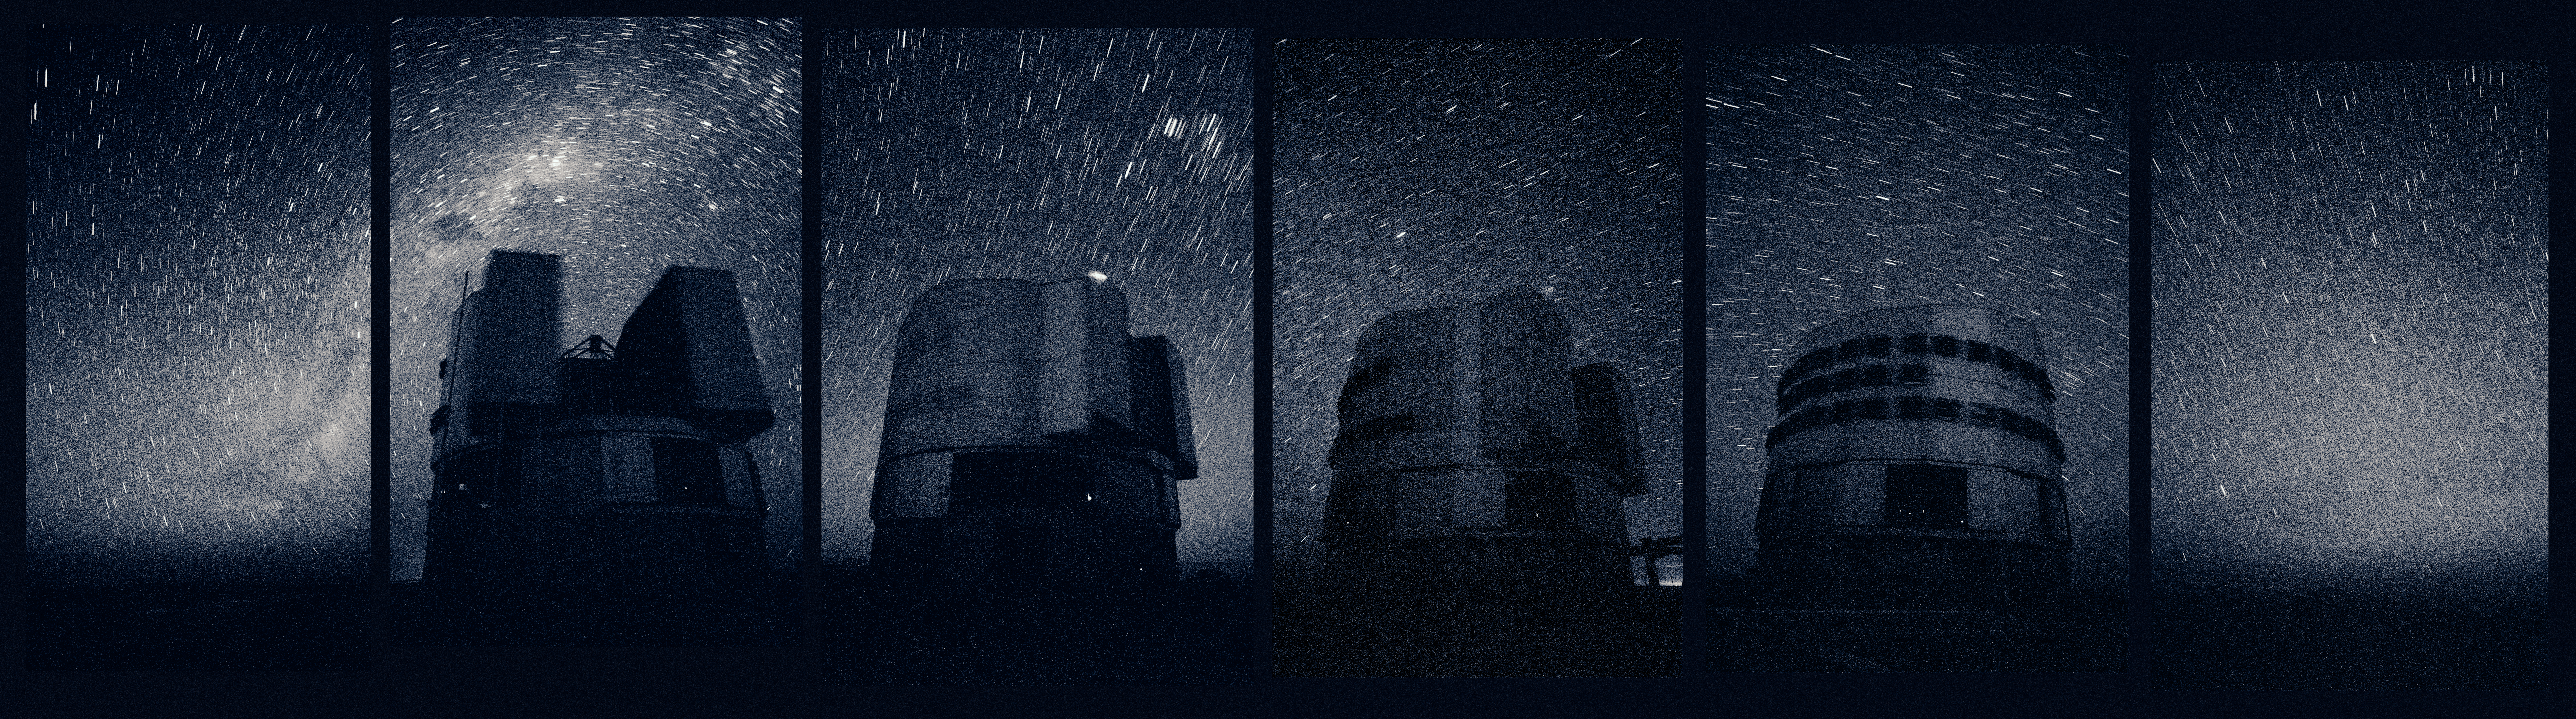

The VLT *

Panoramic view of the VLT at night, photographed in 2002. The sequence order is, from left to right: Antu, Kueyen, Yepun and Melipal.

This image is available as a mounted image in the ESOshop.

Credit: ESO/H.H.Heyer